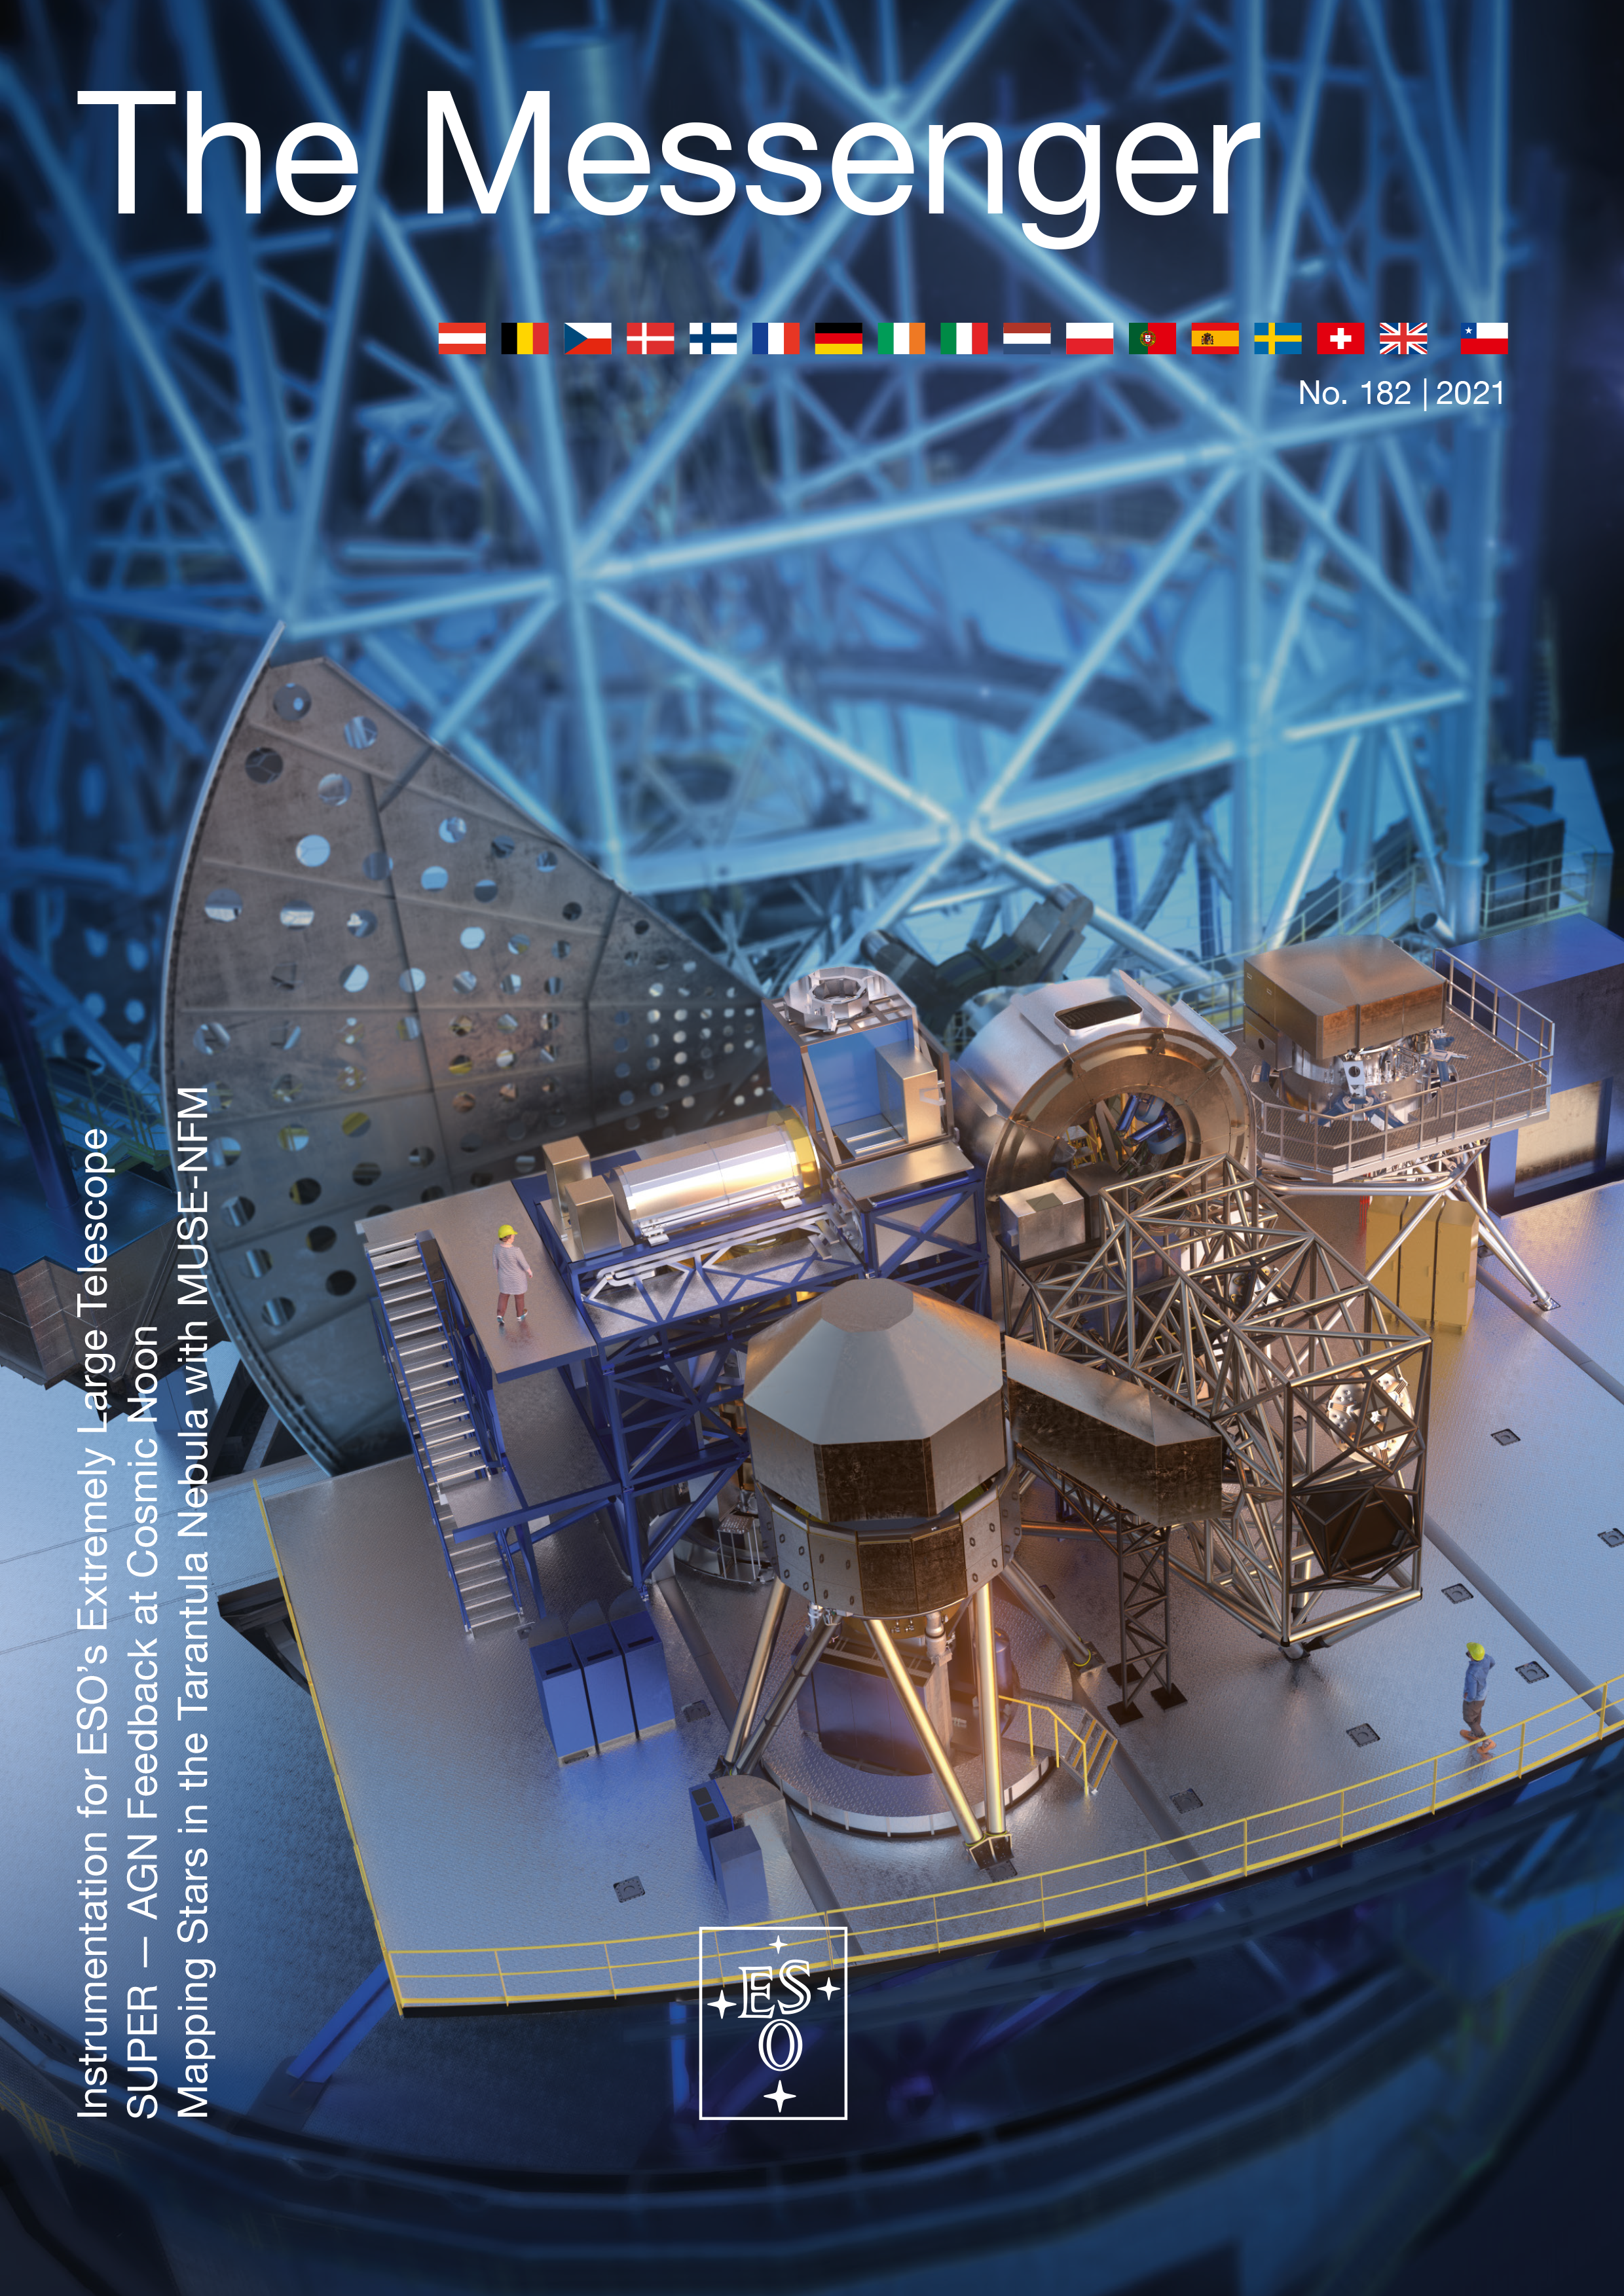

Cover of The Messenger issue 182

Cover of The Messenger issue 182.

Credit: ESO